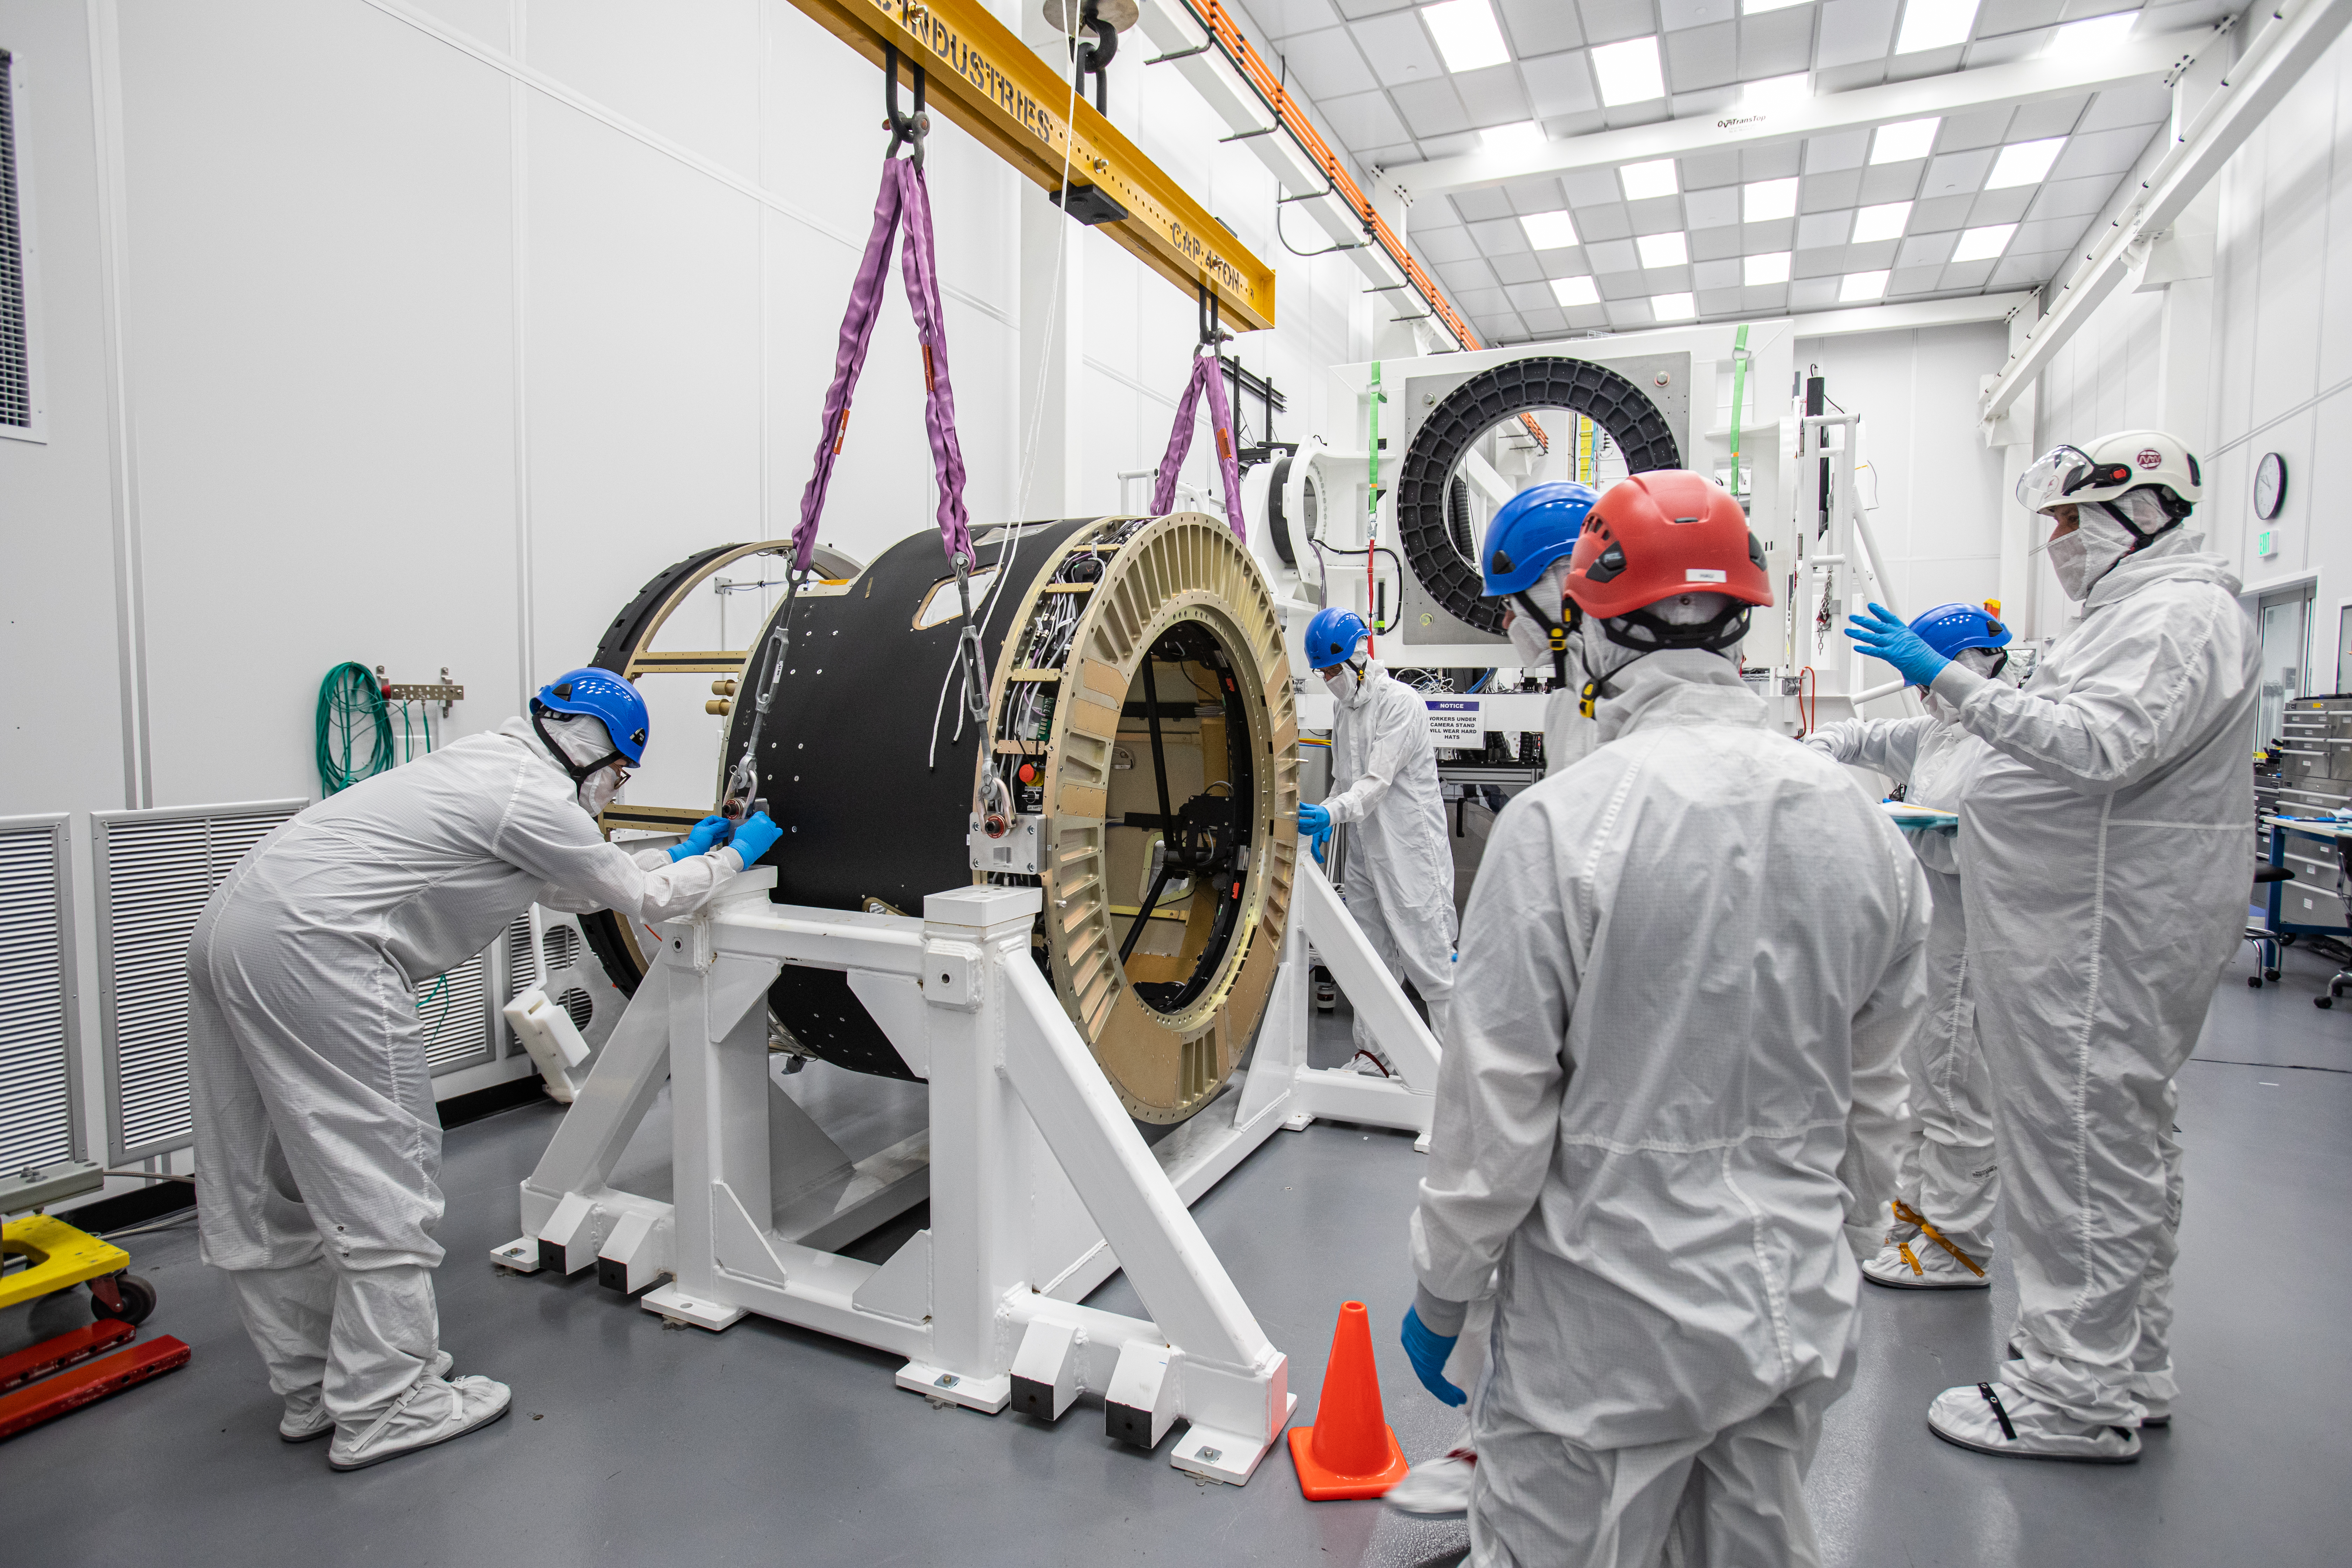

LSST Camera Body Lift

The LSST team successfully completed a lift of the camera body on April 4.

Credit: Jacqueline Ramseyer Orrell/SLAC National Accelerator Laboratory